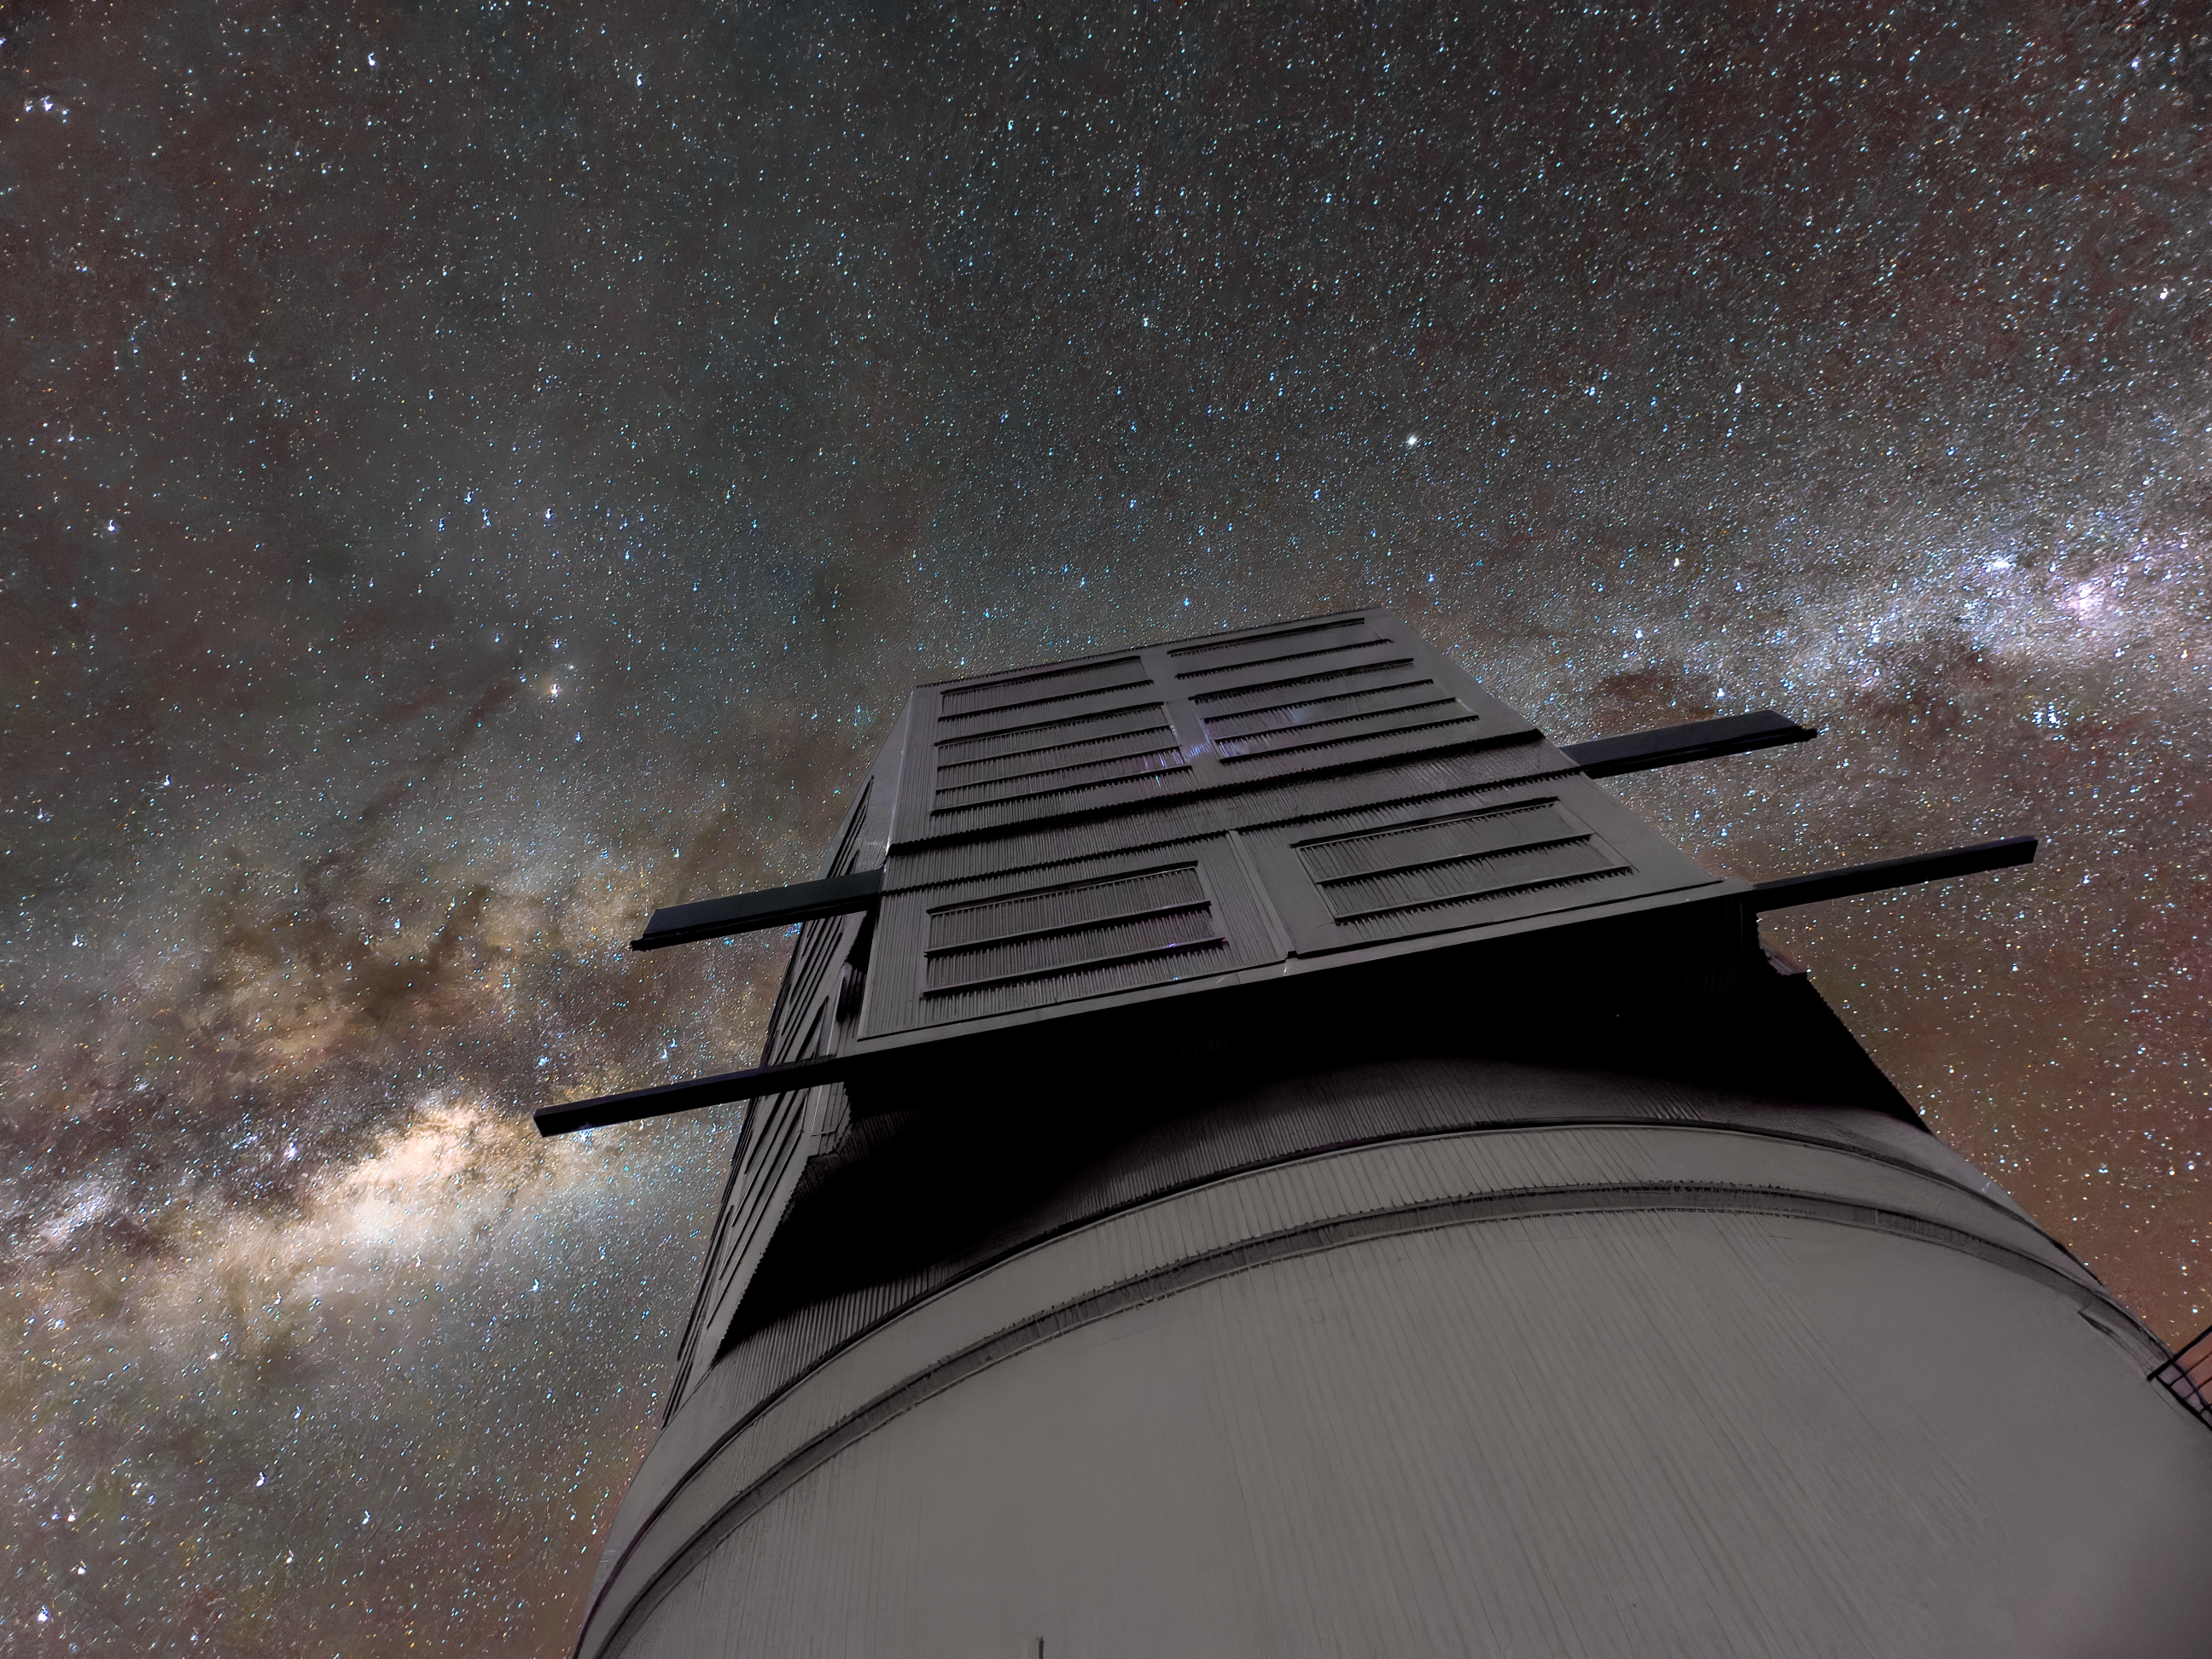

Milky Way Above Rubin's Dome

The Milky Way crosses the sky above the dome of NSF-DOE Vera C. Rubin Observatory. Rubin's decade-long Legacy Survey of Space and Time (LSST) will generate an ultra-wide, ultra-high-definition, time-lapse record of the Universe.

Credit: NSF–DOE Vera C. Rubin Observatory/NOIRLab/SLAC/AURA/W. O'Mullane